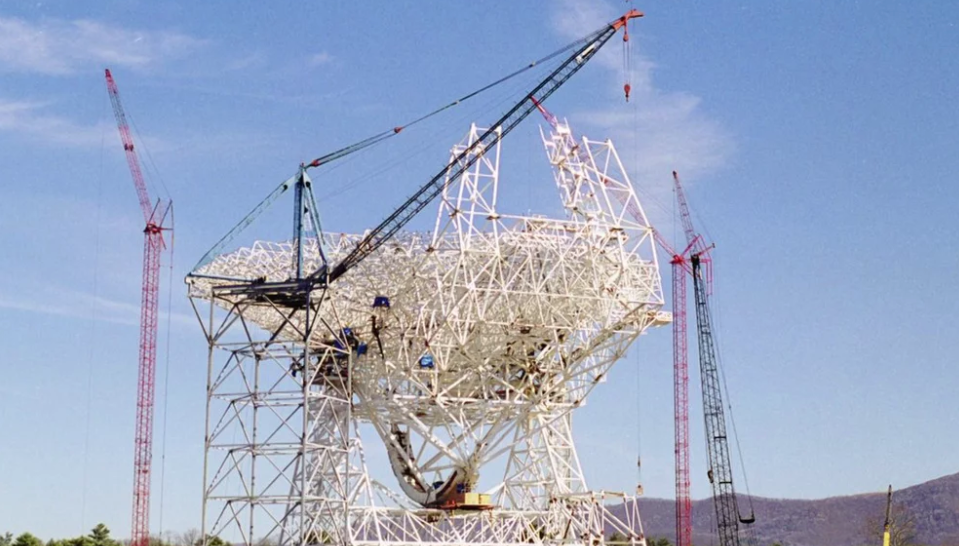

Timelapse: Construction of the Robert C. Byrd Green Bank Telescope

This is a time-lapse video composed of individual photos taken daily from the same position during the construction of the Robert C. Byrd Green Bank Telescope in Green Bank, West Virginia, from February, 1993, through July, 2000. The Green Bank Telescope is operated by the National Radio Astronomy Observatory, a facility of the National Science Foundation operated under cooperative agreement by Associated Universities, Inc.

Credit: NRAO/AUI/NSF